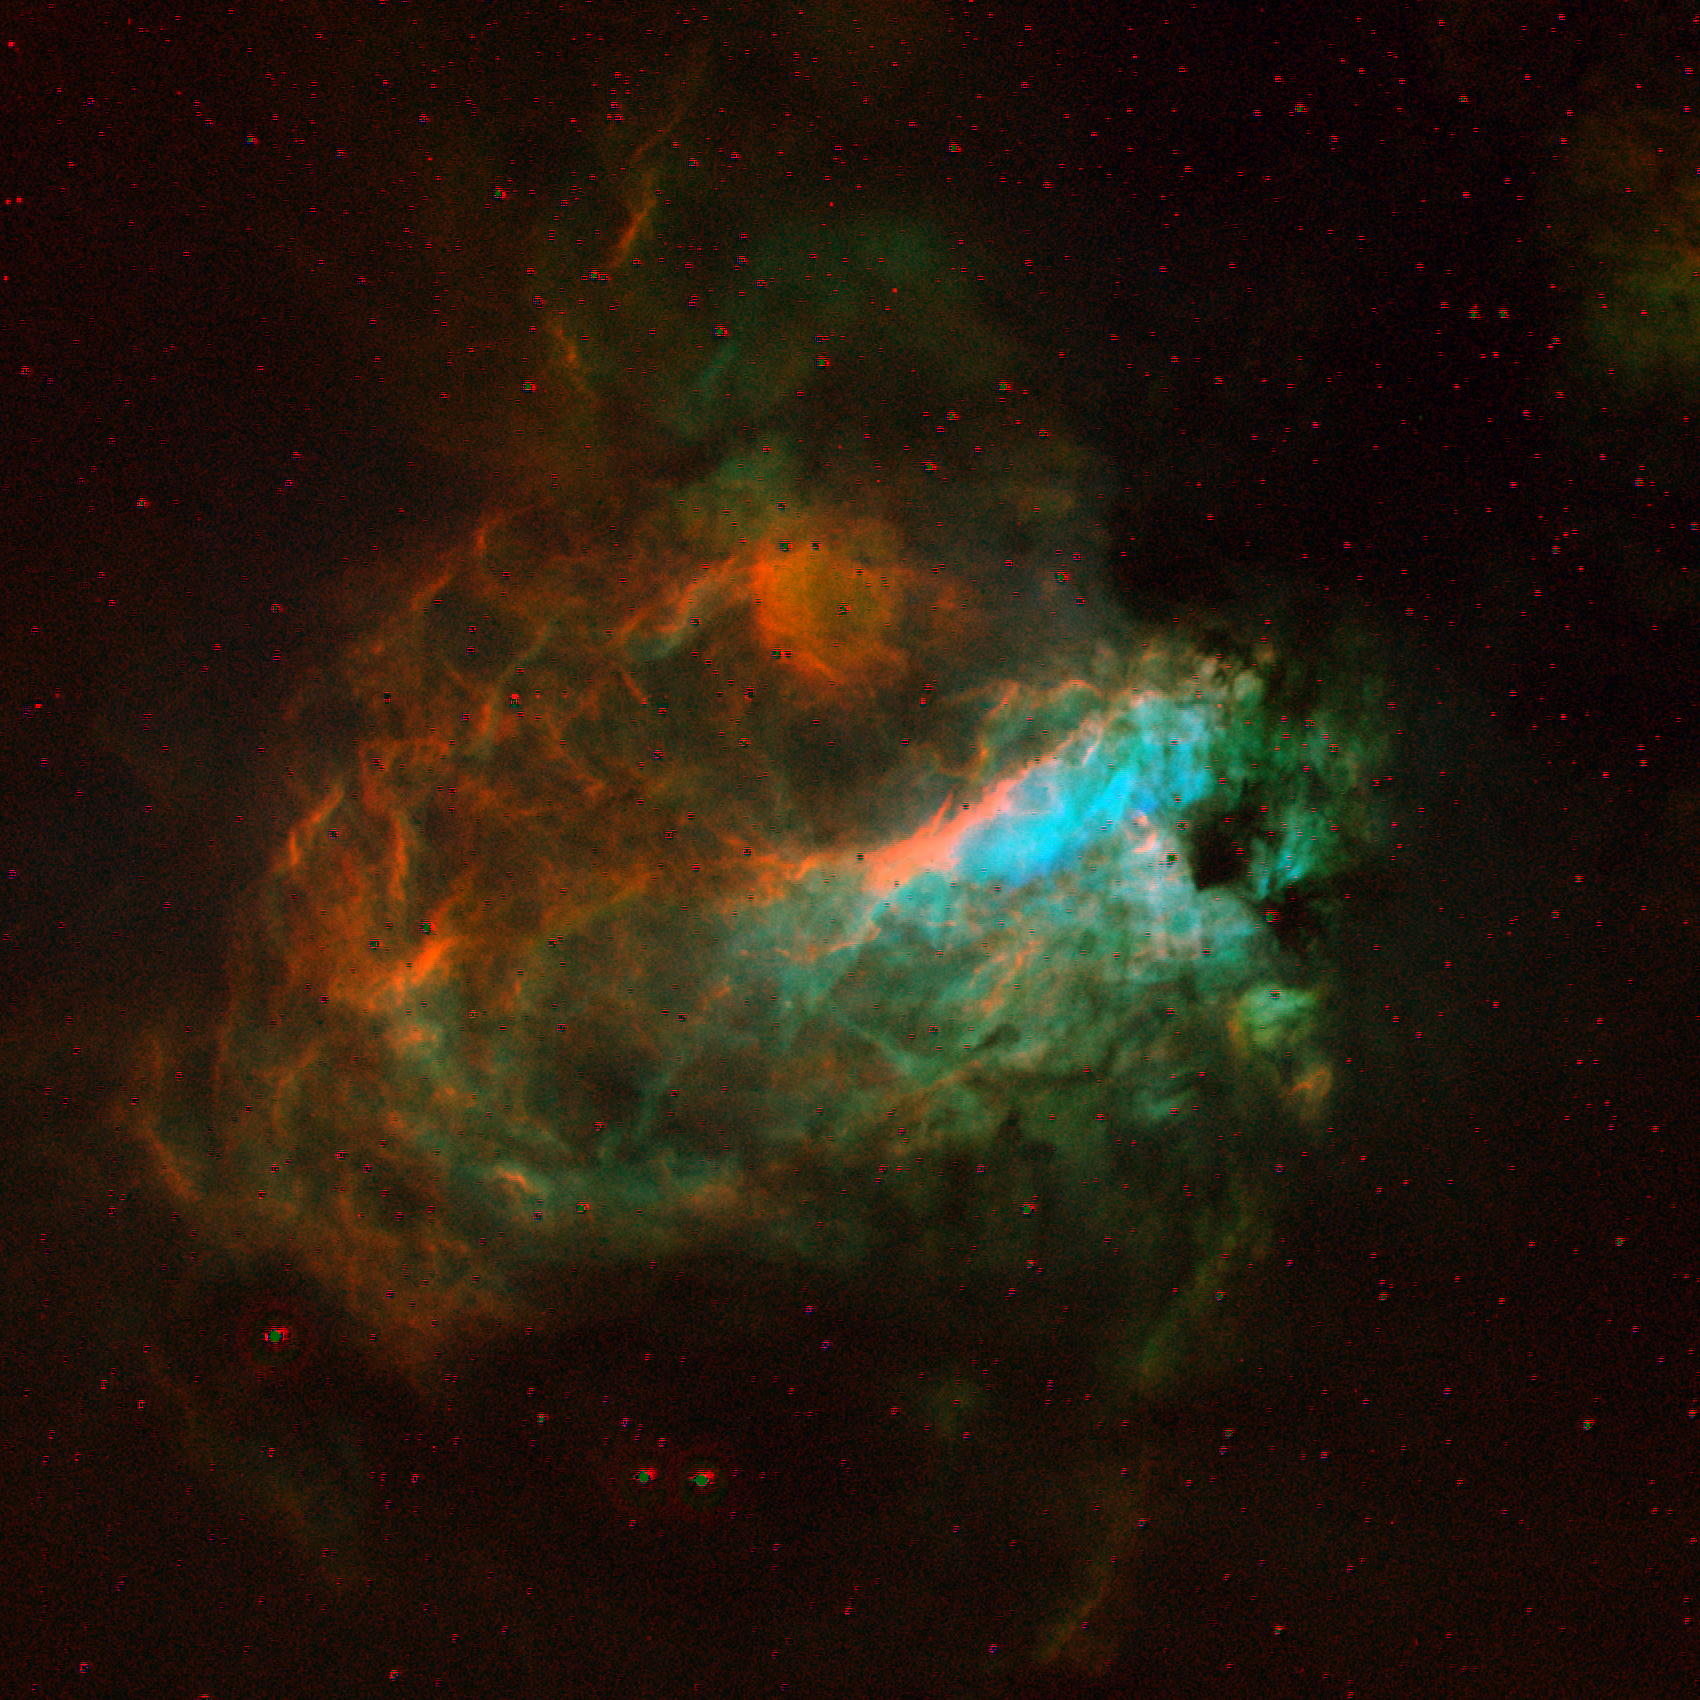

The Omega Nebula, M17

The Omega Nebula, M17 or NGC6618, in the constellation Sagittarius. M17 is a bright emission nebula excited by young stars, but with lanes of opaque dust; it is also referred to as the Swan Nebula and the Horseshoe Nebula. This image is unusual in that it was created from five frames imaged with filters covering a narrow range of wavelengths centered on the emission lines of SII (6731 angstroms), HeI (6678), H-alpha (6563), OIII (5007), and H-beta (4861). The red, green and blue contributions to the final picture come from, respectively, the ratios H-alpha/SII, SII/HeI, and OIII/H-beta. Note especially the color gradients (that is, physical condition changes) across filaments and the criss-cross effect of projection. This image was created from ten observations made at the Burrell Schmidt telescope (owned by the Warner and Swasey Observatory of the Case Western Reserve University and situated on Kitt Peak in southwest Arizona), in May 1995 during observing experience for the Research Experiences for Undergraduates (REU) program operated at the Kitt Peak National Observatory and supported by the National Science Foundation. Image size 28.8 arc minutes. We also have optical pictures from the KPNO 0.9-meter, the KPNO Schmidt, and the KPNO Mayall 4-meter telescopes, and an interesting infrared image from the 2.1-meter telescope.

Credit: Hillary Mathis, N.A.Sharp, REU program/NOIRLab/NSF/AURA